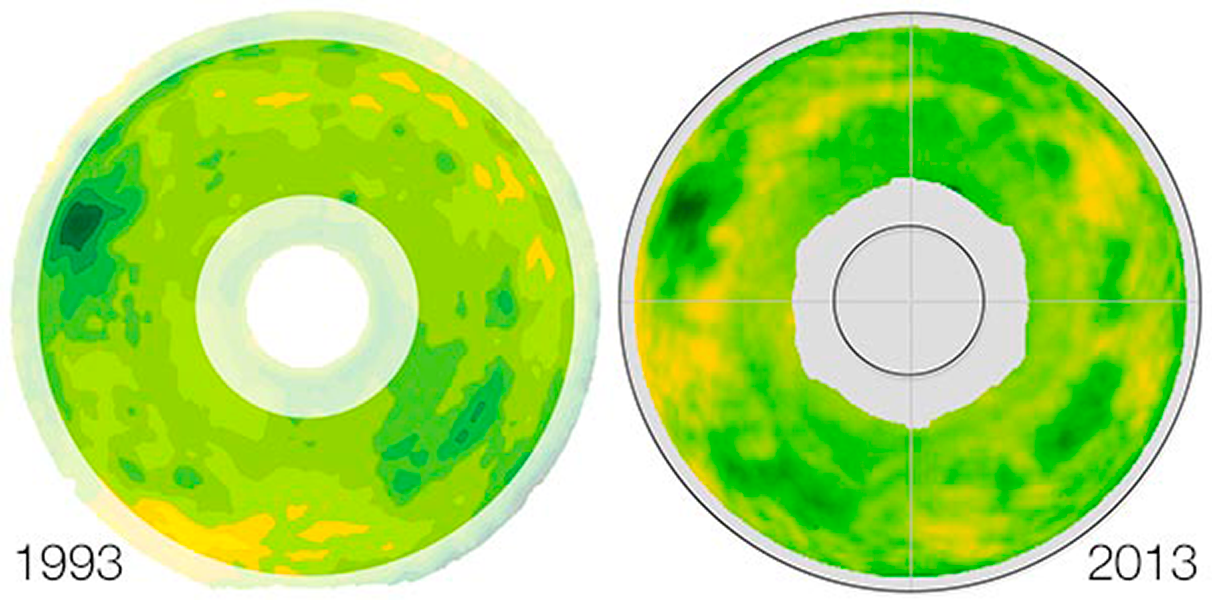

Blanco f/8 Secondary Repaired

The repair of the Blanco telescope’s f/8 secondary has been completed, and the figure of the repaired optic (shown at right) matches the measurement after it was refigured in 1993 (at left). The small circle in the center of the 2013 image represents the diameter of the repair. The repaired mirror will be returned to Chile, where the repairs to the mirror cell are underway. Initial re-integration of the cell on the telescope is scheduled for late June, with first light with the repaired mirror planned for August.

Credit: NOIRLab